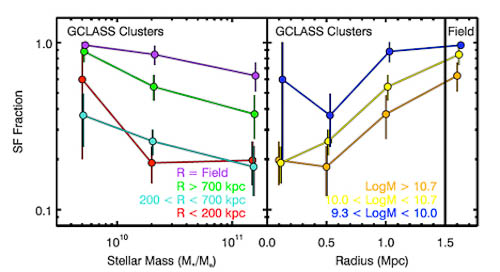

GCLASS clusters

Left panel: The fraction of star-forming galaxies as a function of galaxy stellar mass for galaxies in different environments. Right panel: The fraction of star forming-galaxies as a function of environment for galaxies with different stellar masses. Both stellar mass and environment determine the likelihood of finding star-forming galaxies.

Credit: International Gemini Observatory/NOIRLab/NSF/AURA